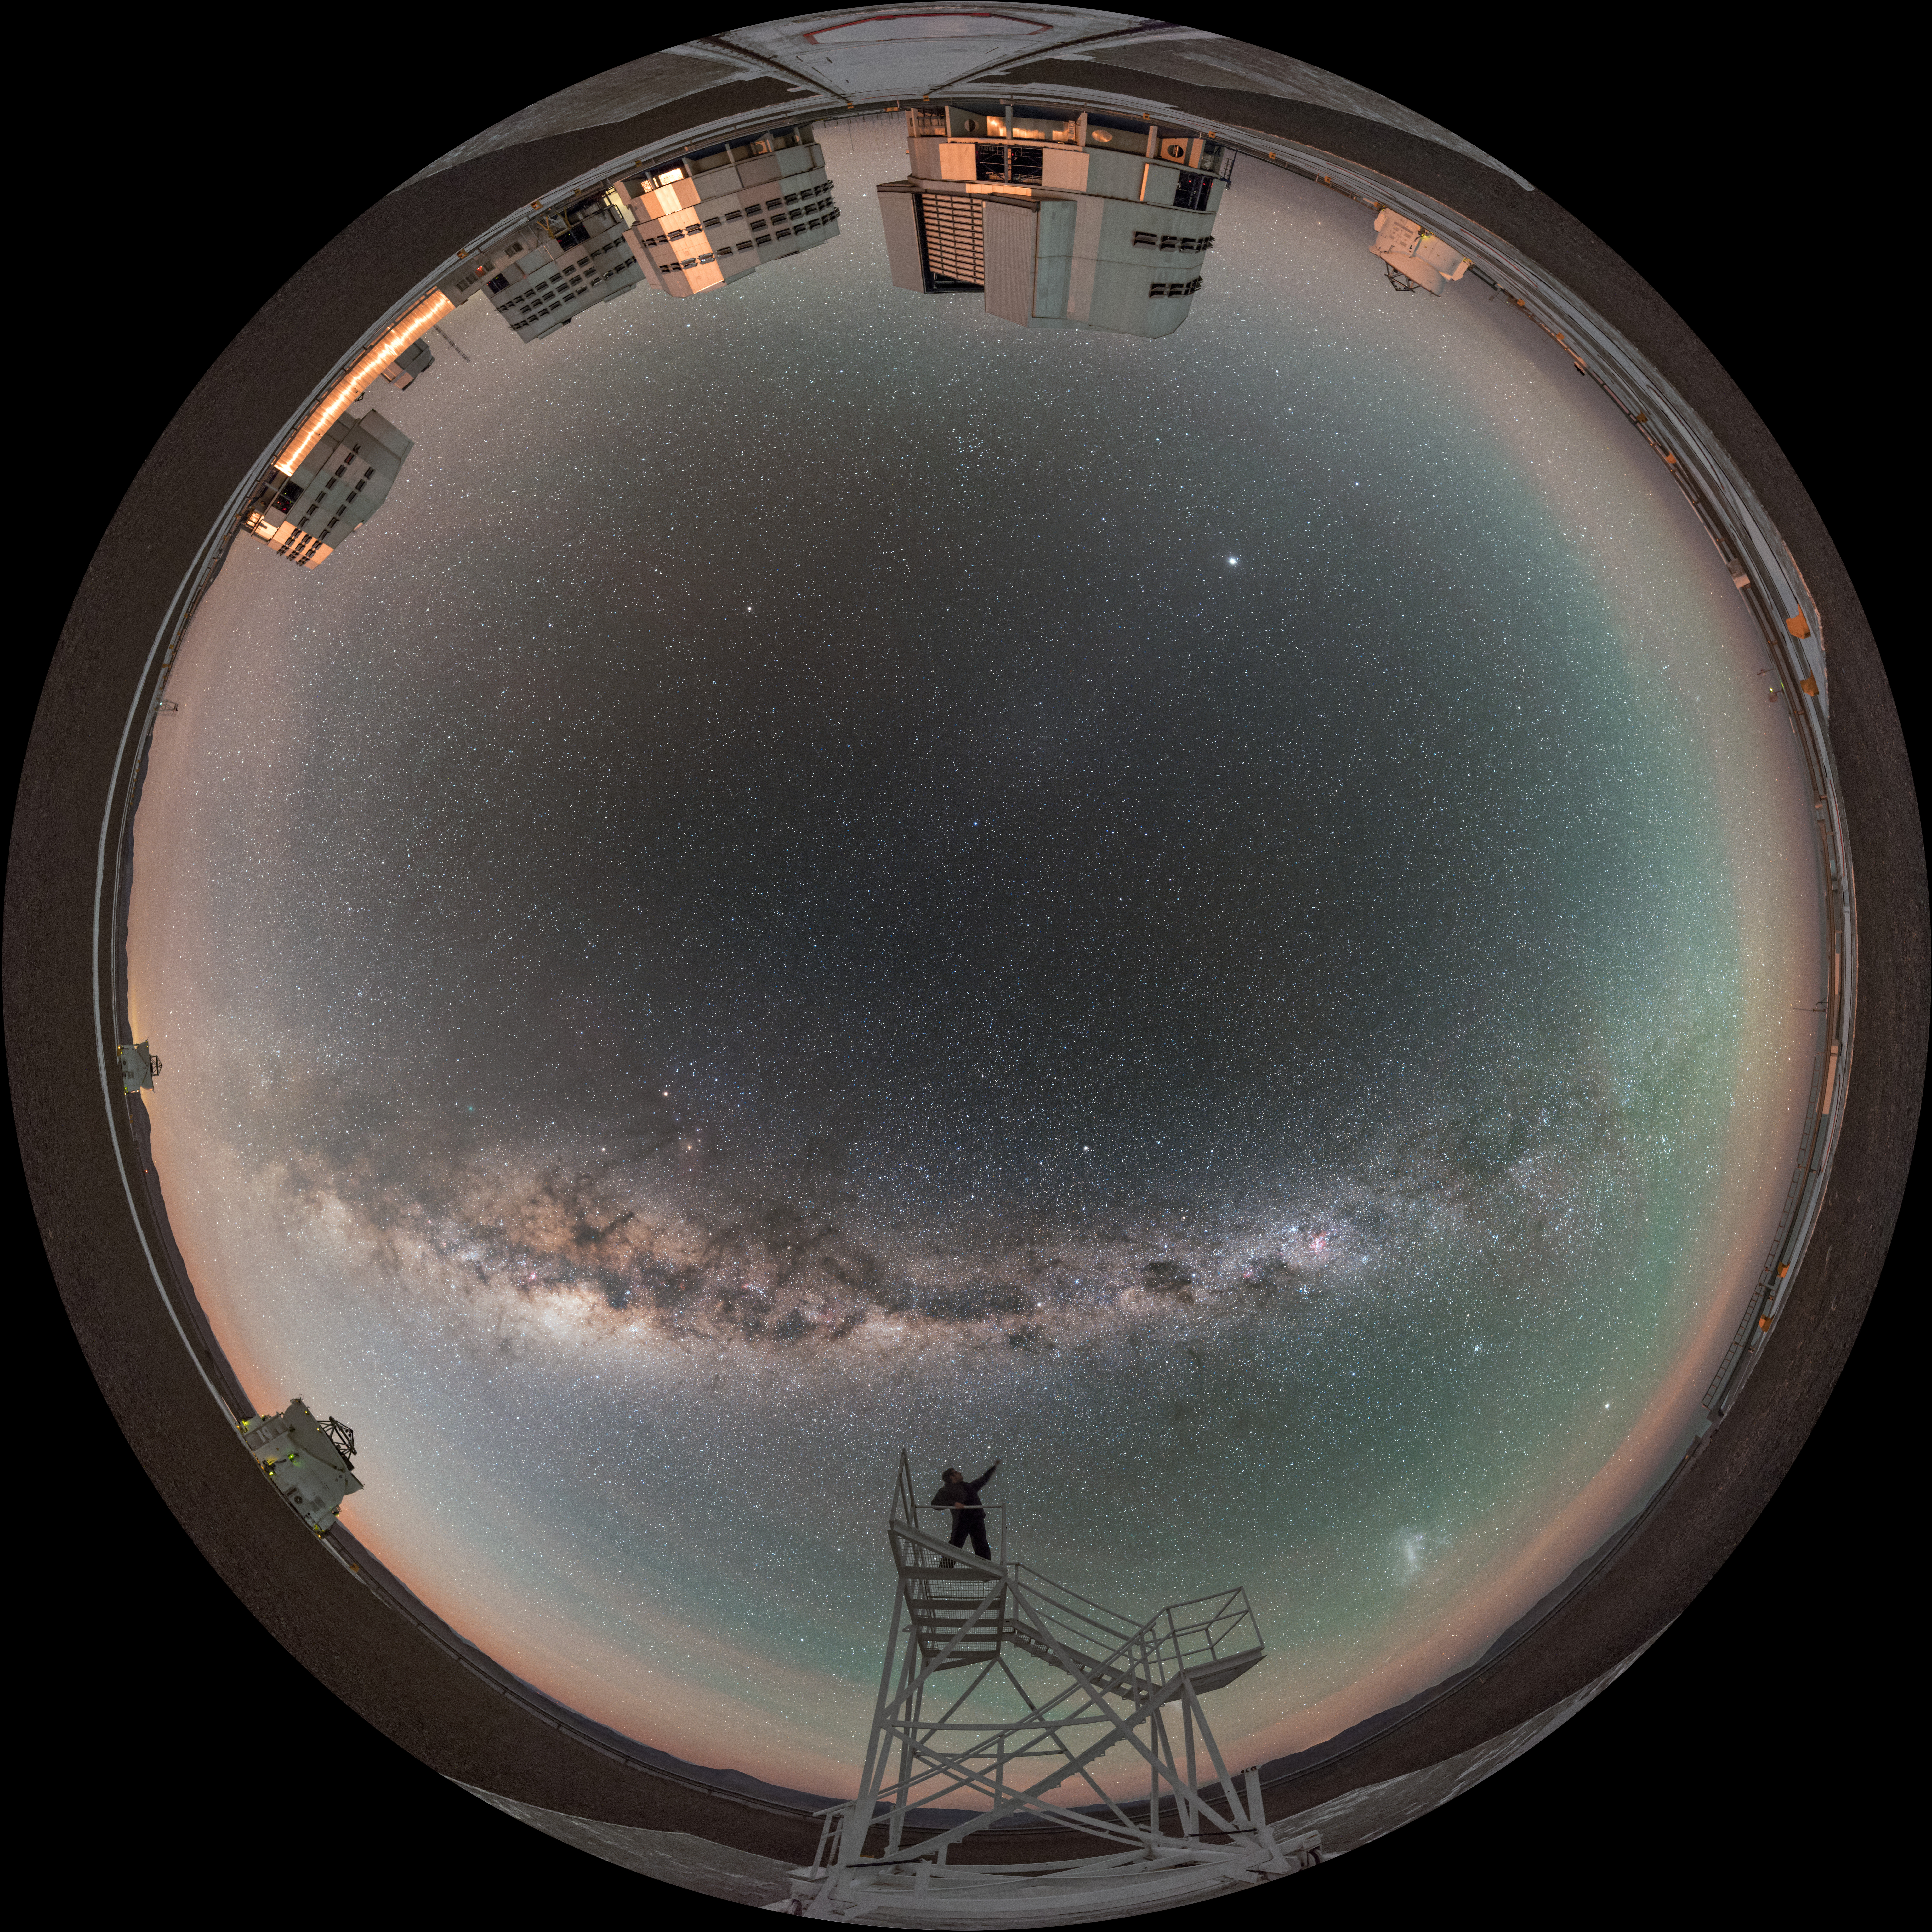

Celebrating the night

In this fisheye projection, two of the four small Auxiliary Telescopes stand beside their larger counterparts, the four Unit Telescopes of the ESO Very Large Telescope (VLT) in Chile. In a world that has been curved around, the line of the Milky Way splits the sky, under which the faint blotches of our neighbouring dwarf galaxies — the Large and Small Magellanic Clouds — are just visible. The photographer celebrates the sky from atop a platform.

Links to alternative projections of this image:

Alternative projection of this image
Extended to 360 x 180 degrees (with black) version of this image

Credit: ESO/B. Tafreshi